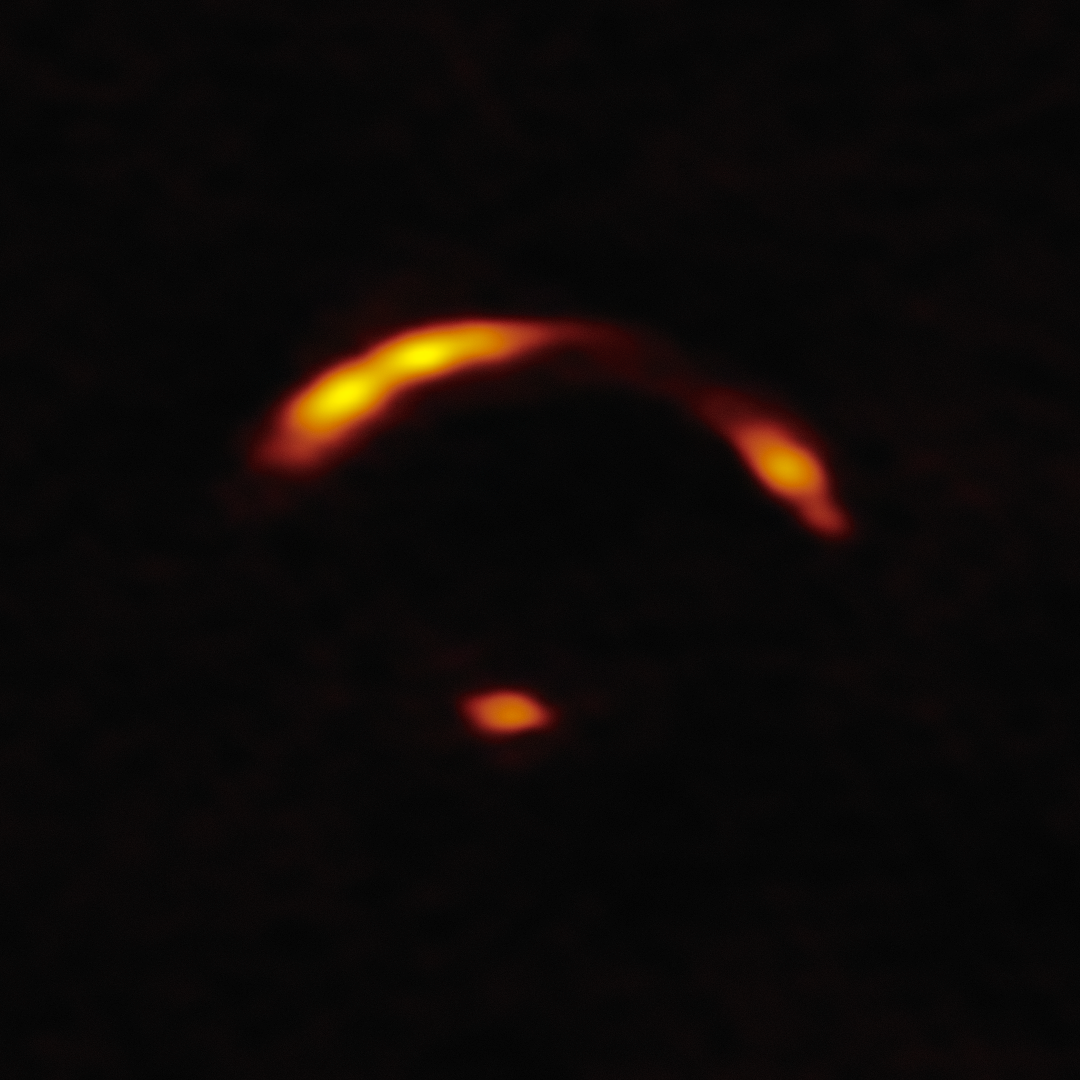

ALMA image of "Shadow Blaster"

This image shows a close-up of the gravitationally lensed galaxy nicknamed "Shadow Blaster," which astronomers have identified as the likely source of the high-energy neutrino event IC 210922A, detected by the IceCube Neutrino Observatory in 2021.

Gravitational lensing occurs when a very massive foreground galaxy bends spacetime, acting as a cosmic magnifying glass that enlarges and distorts the image of a more distant galaxy behind it. In this case, a foreground galaxy, which is not visible in this image, is bending the light of the more distant Shadow Blaster galaxy, creating multiple distorted images of it that appear here as yellow arcs.

See an image of Shadow Blaster with the foreground galaxy here.

Credit: NOIRLab/NSF/AURA/ALMA (ESO/NAOJ/NRAO) Image Processing: T.A. Rector (University of Alaska Anchorage/NSF NOIRLab), D. de Martin & M. Zamani (NSF NOIRLab)